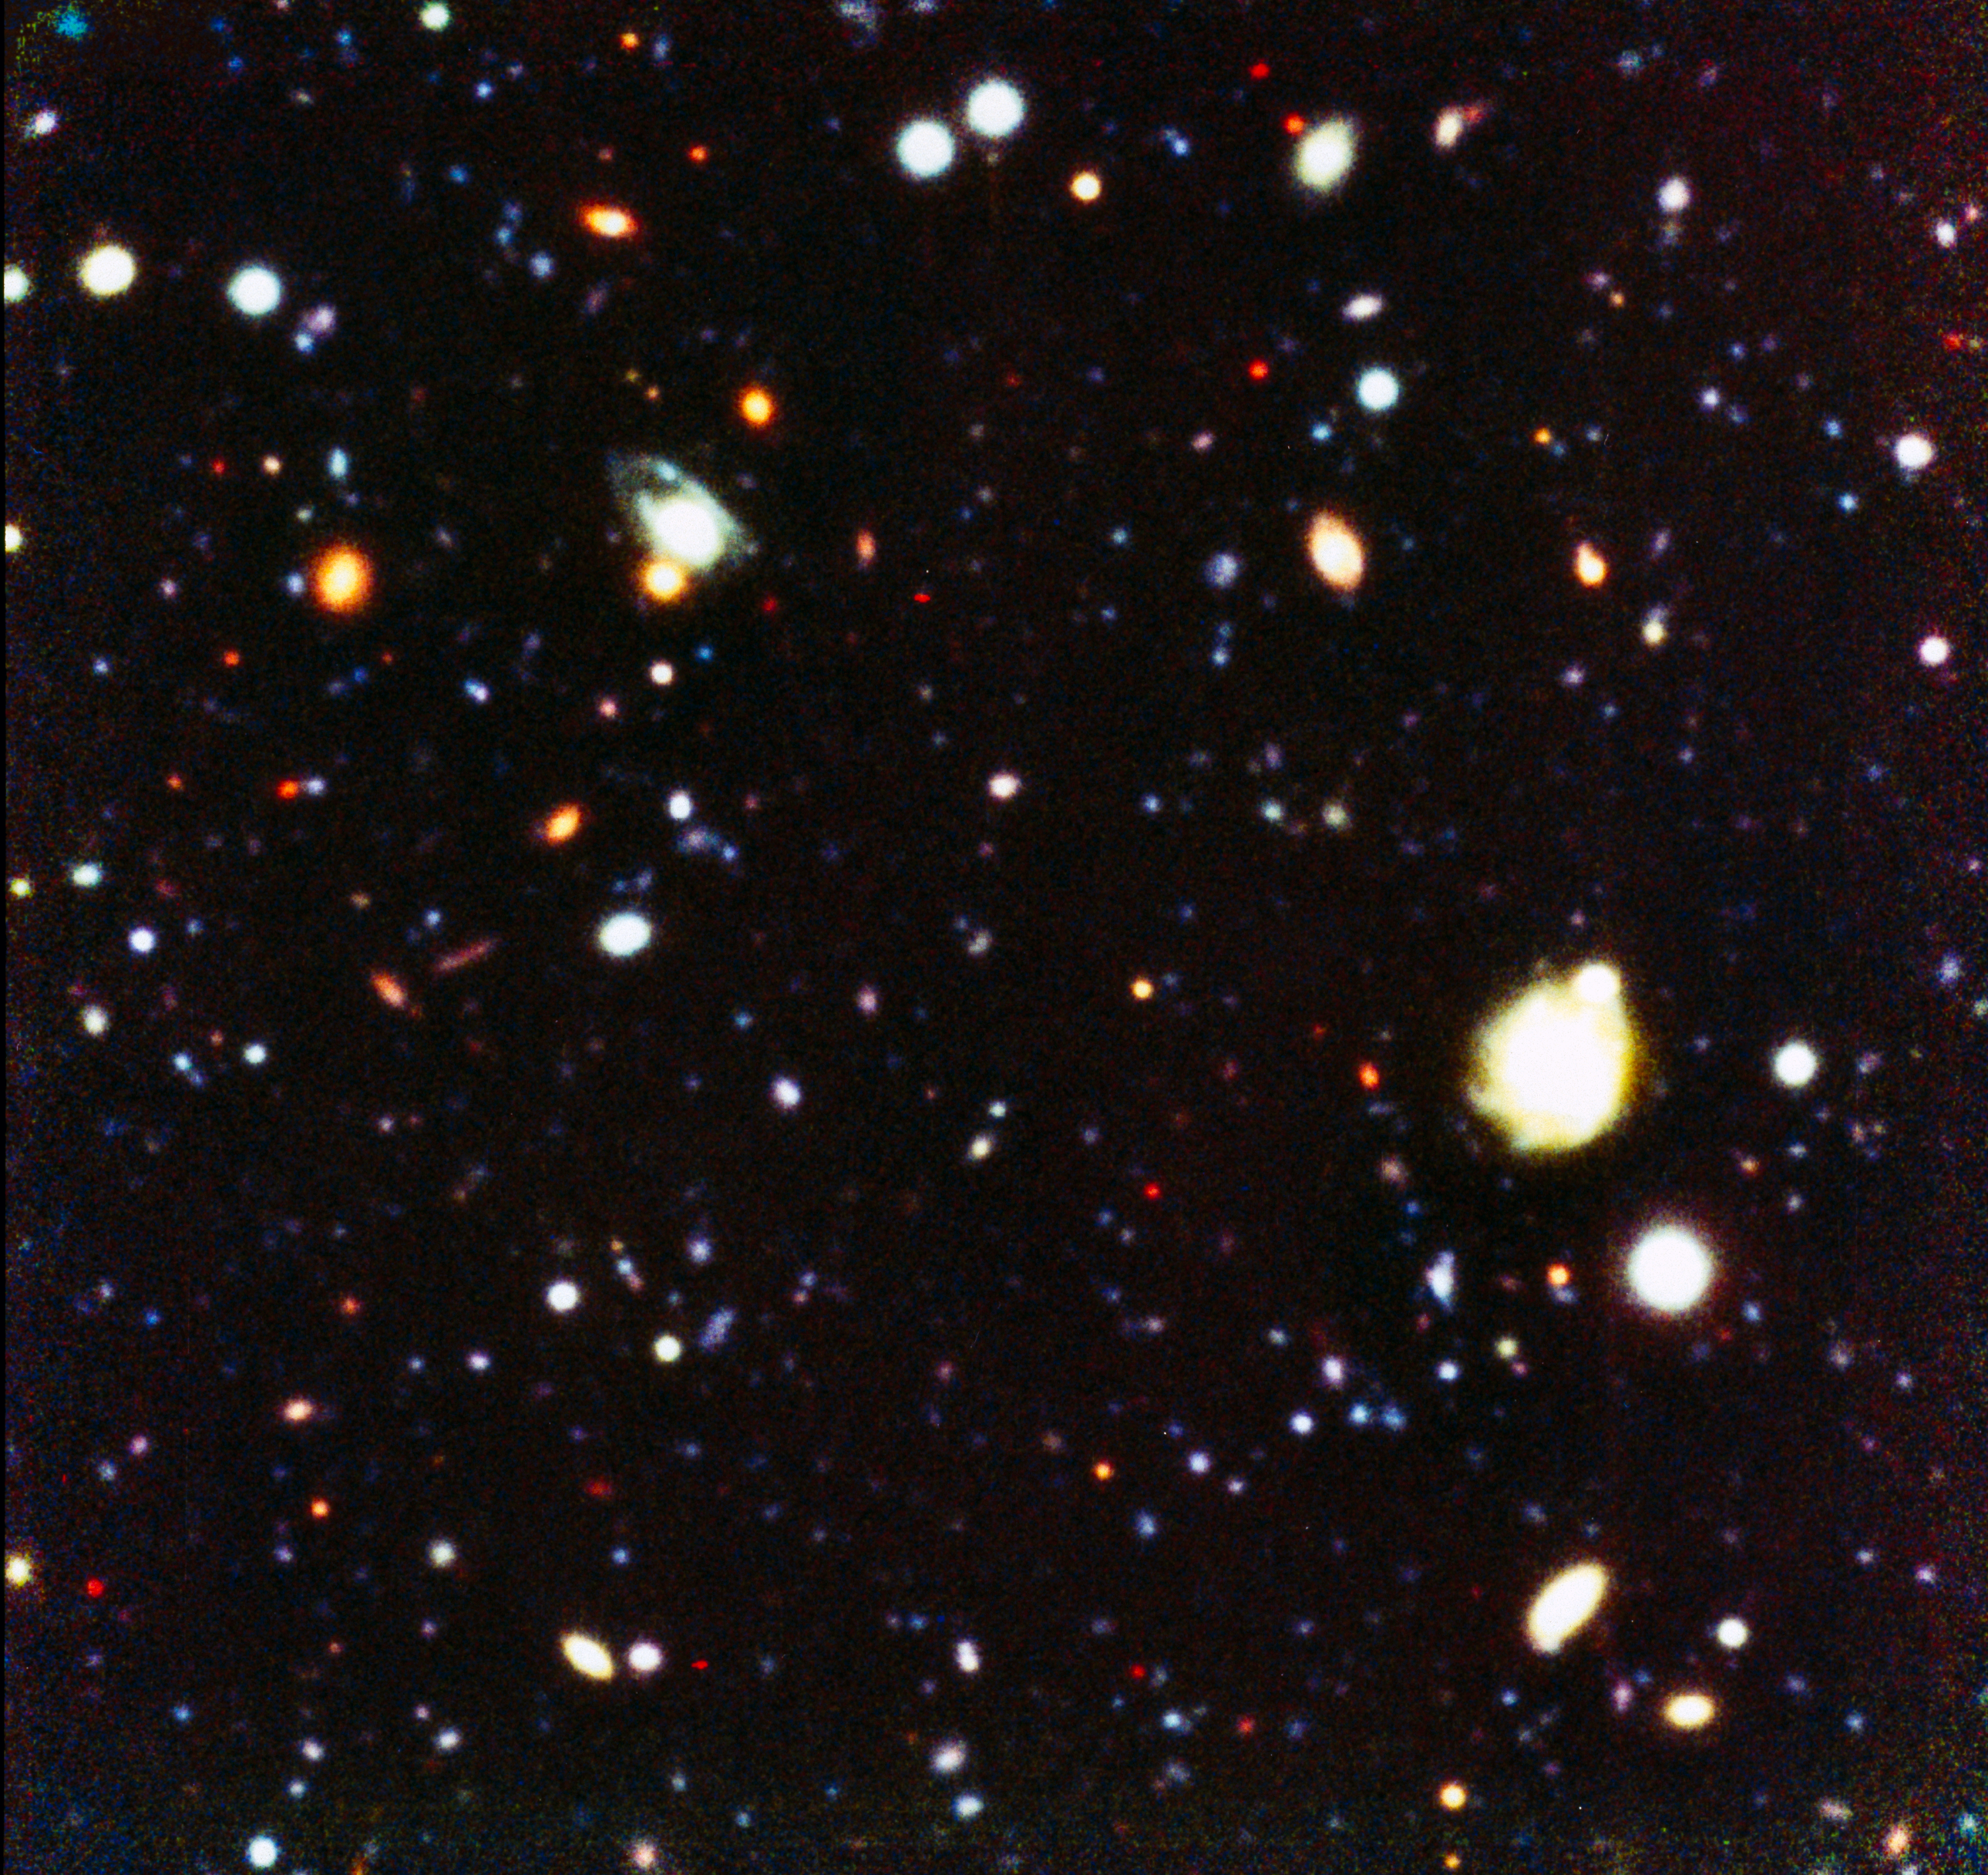

NTT SUSI Deep Field

This colour image shows objects as faint as 26th magnitude and it illustrates well the performance in deep imaging at good angular resolution with a relatively modest investment in exposure time at a 4m-class ground-based telescope. Of the approximately 500 galaxies detected in this field, the largest fraction are expected to be at redshifts smaller than z = 1 and about 20 percent to have higher redshifts, up to z = 4 and possibly beyond. During this project, a total of 122 CCD frames were obtained in four colours [blue (B), green-yellow (V), red (r) and near-infrared (i-band)] with a total exposure time of no less than 31.5 hours. Total exposure times of 50400, 23400, 23400, 16200 seconds were obtained in the four bands, respectively. The frames cover a 2.3 x 2.3 arcmin 'empty sky' field centered south of the high-redshift quasar QSO BR 1202-0725 (z = 4.7), located just south of the celestial equator. These frames have been combined to produce a 'true' colour image in the sense that 'blue', 'green' and 'red' represent the B-, V- and (r+i)-frames, respectively. This version of the combined image has a high contrast that shows the faintest objects recorded.

Credit: ESO